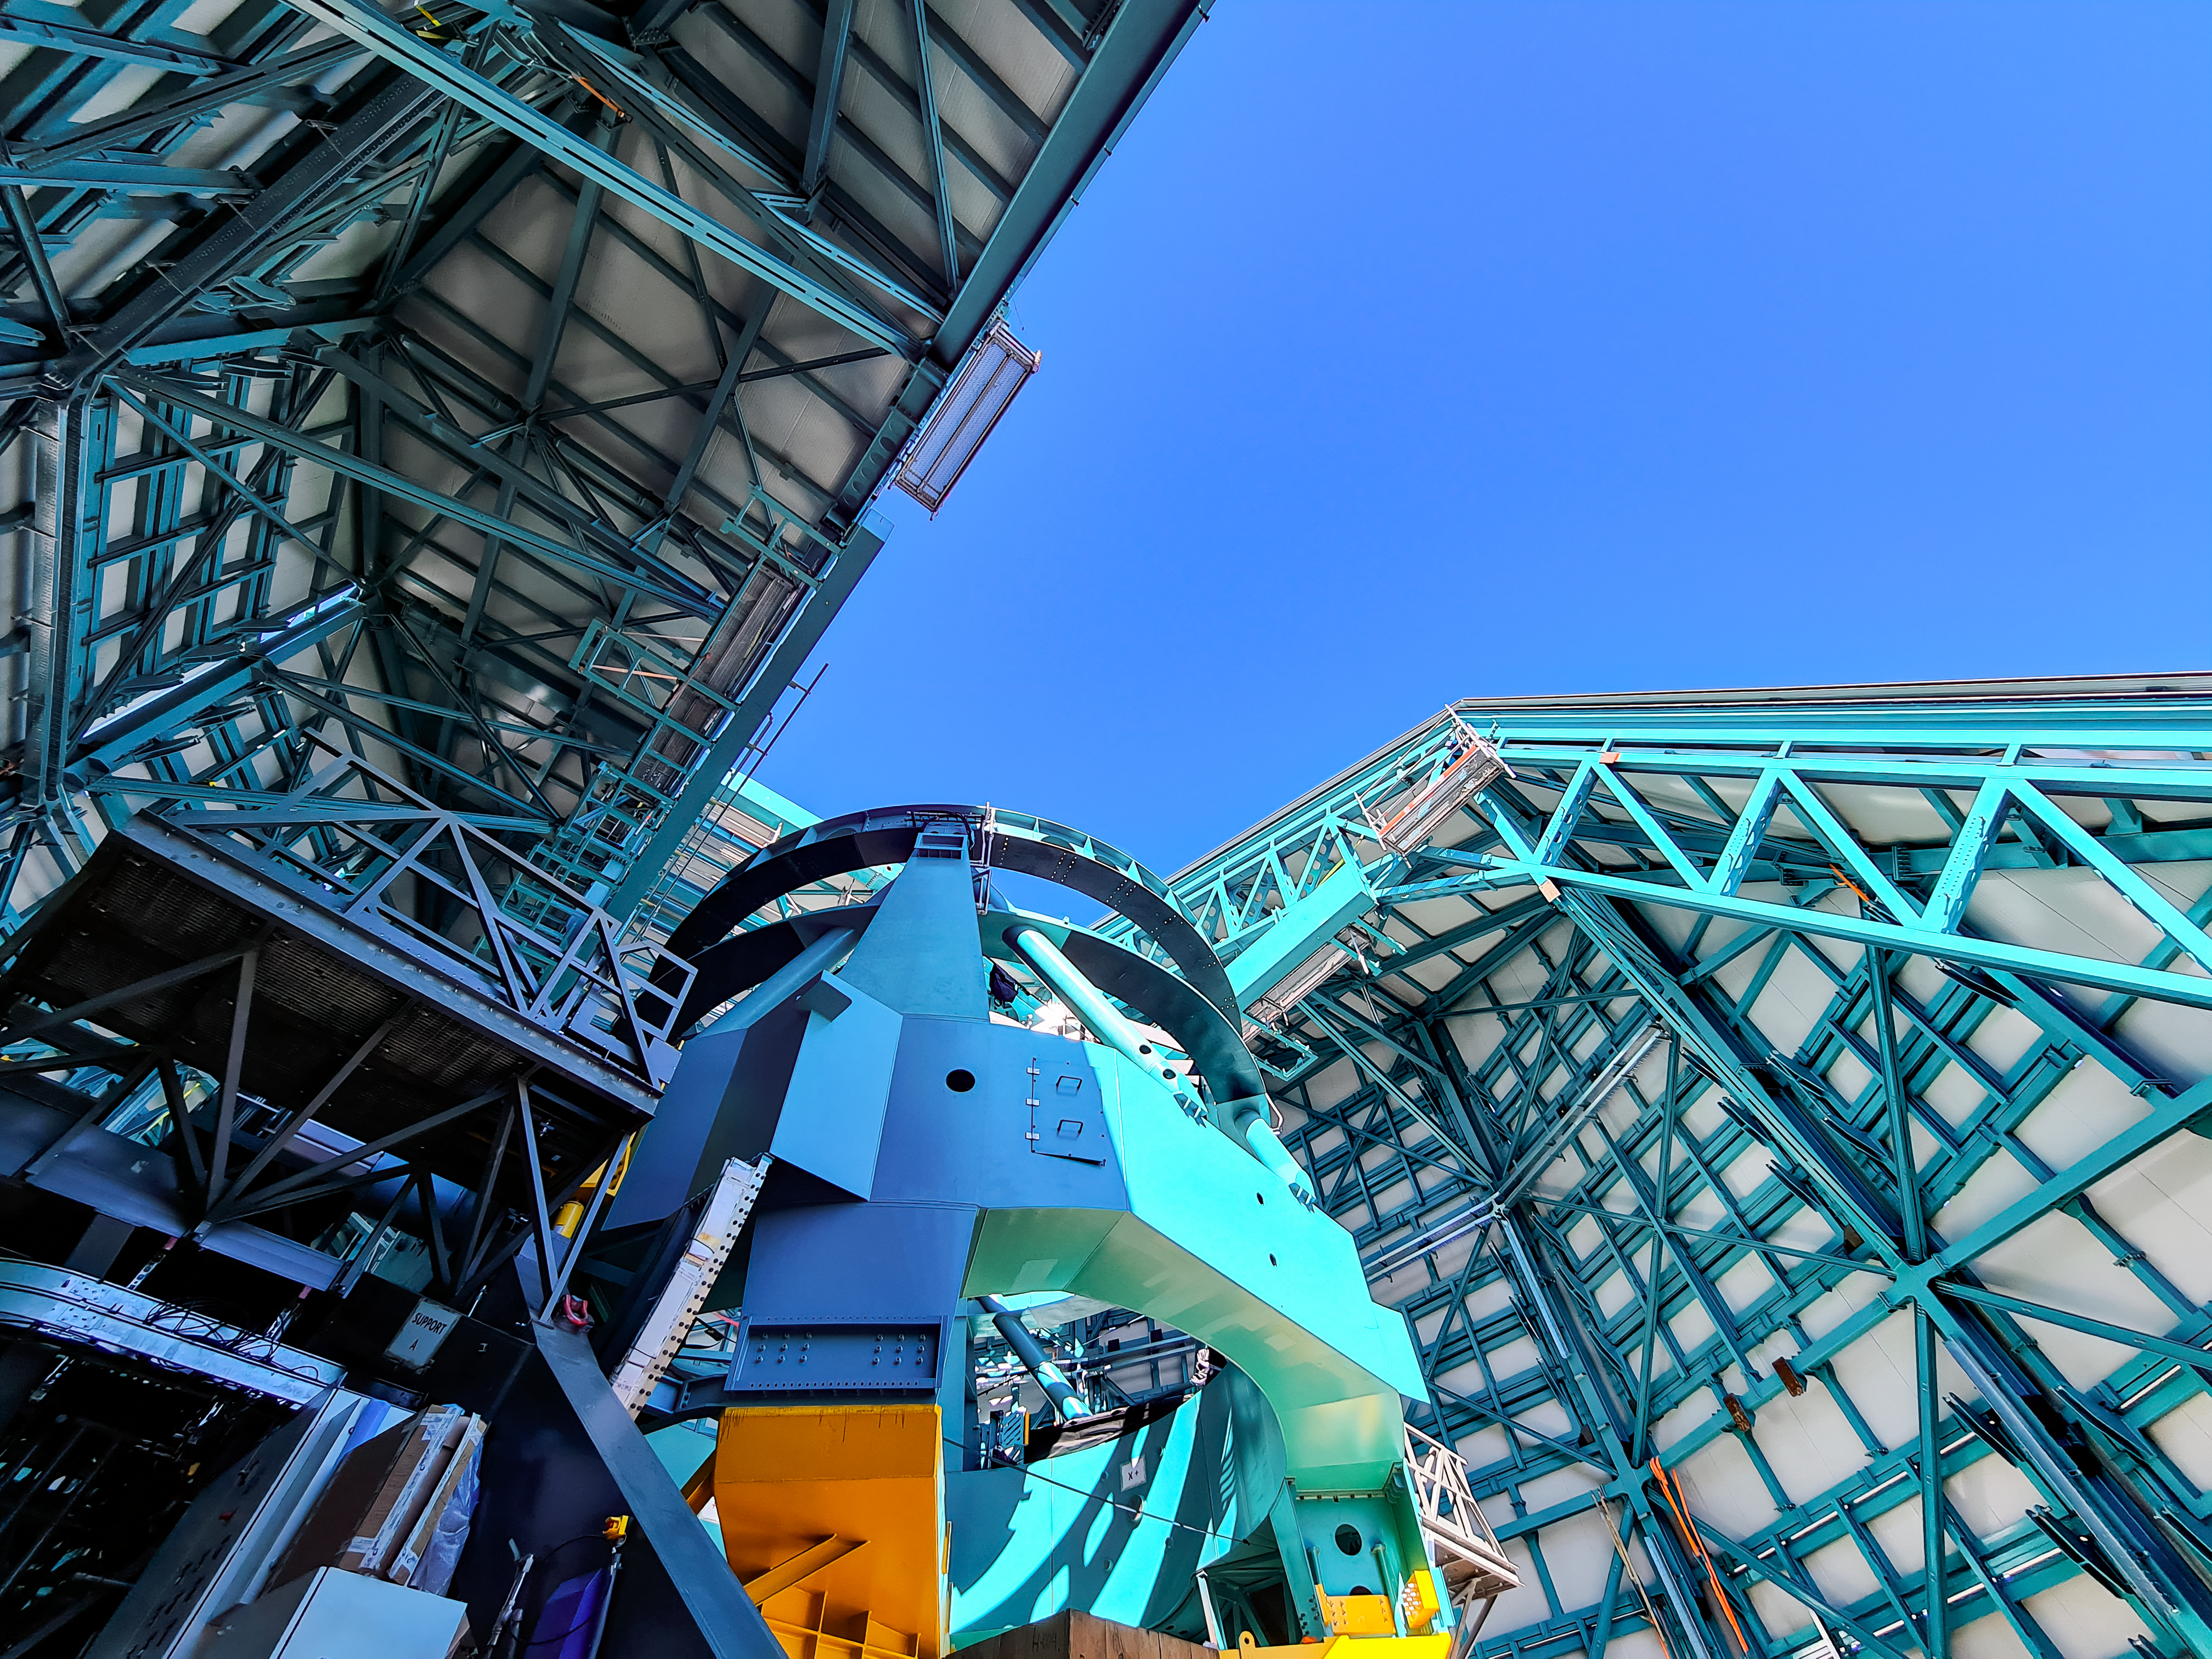

Rubin Observatory April 2021

Credit: NOIRLab